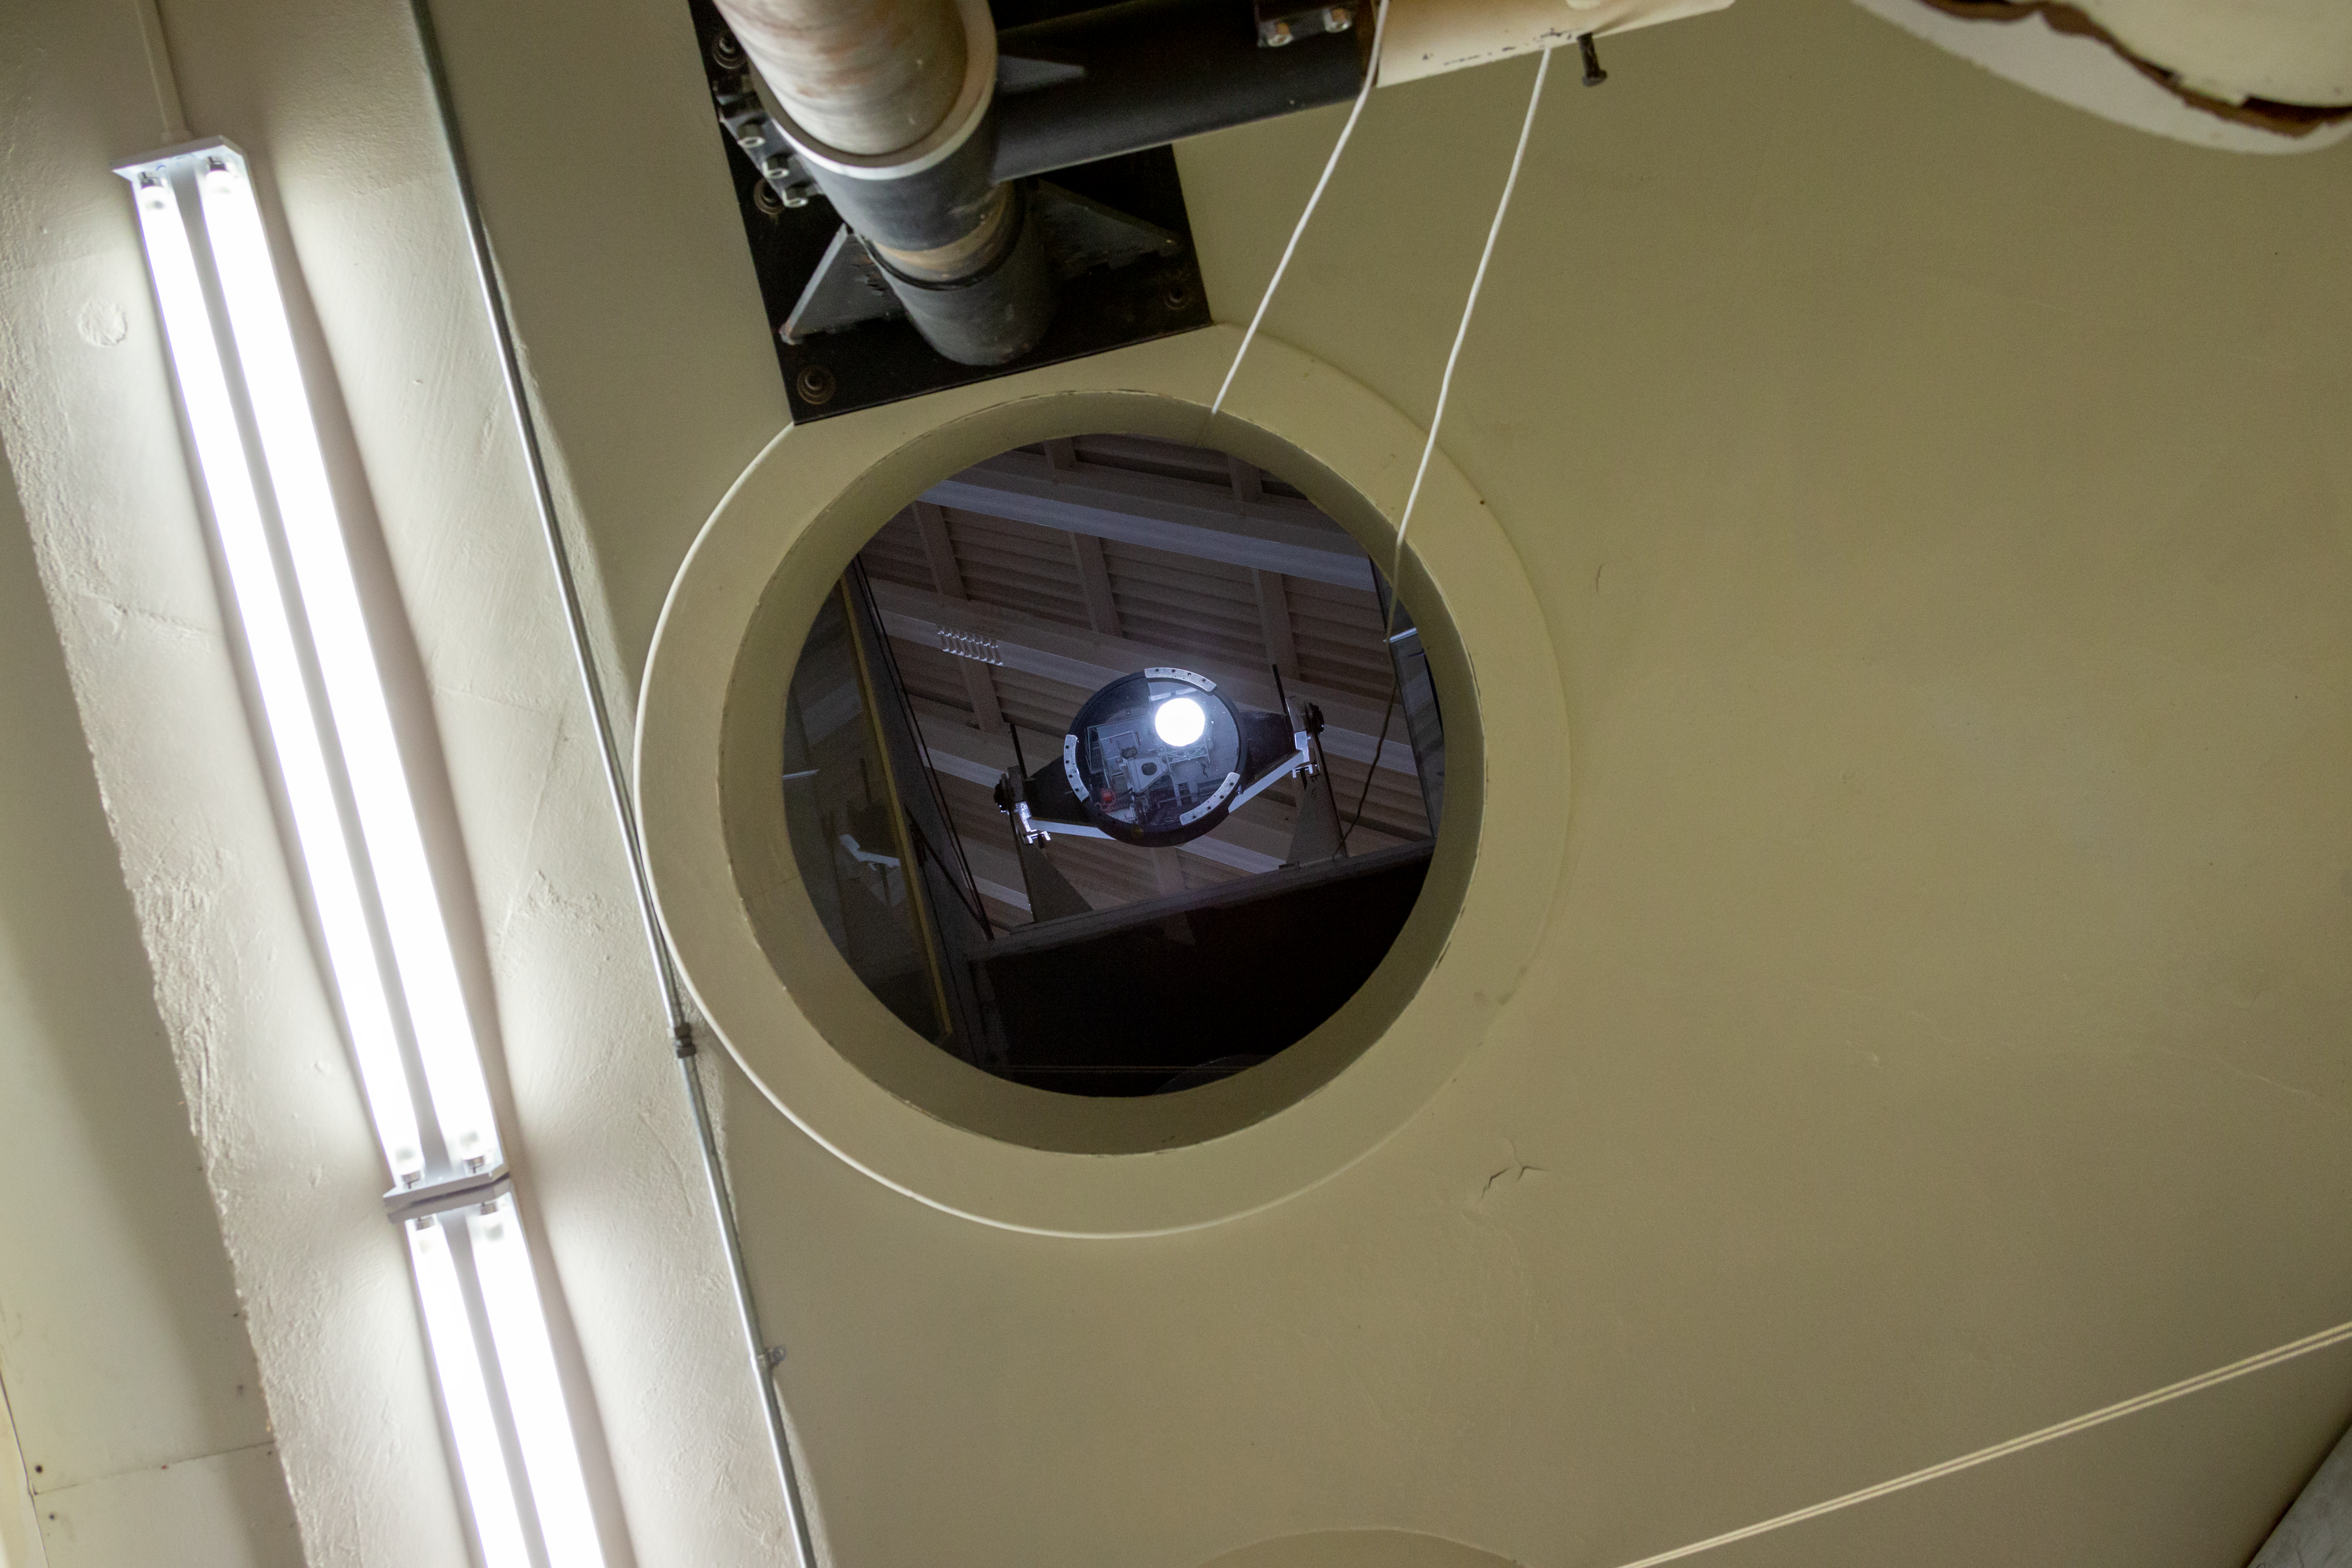

McMath Light path

Looking up at the light path inside the McMath telescope.

Credit: International Gemini Observatory/NSF NOIRLab/AURA/J. Pollard